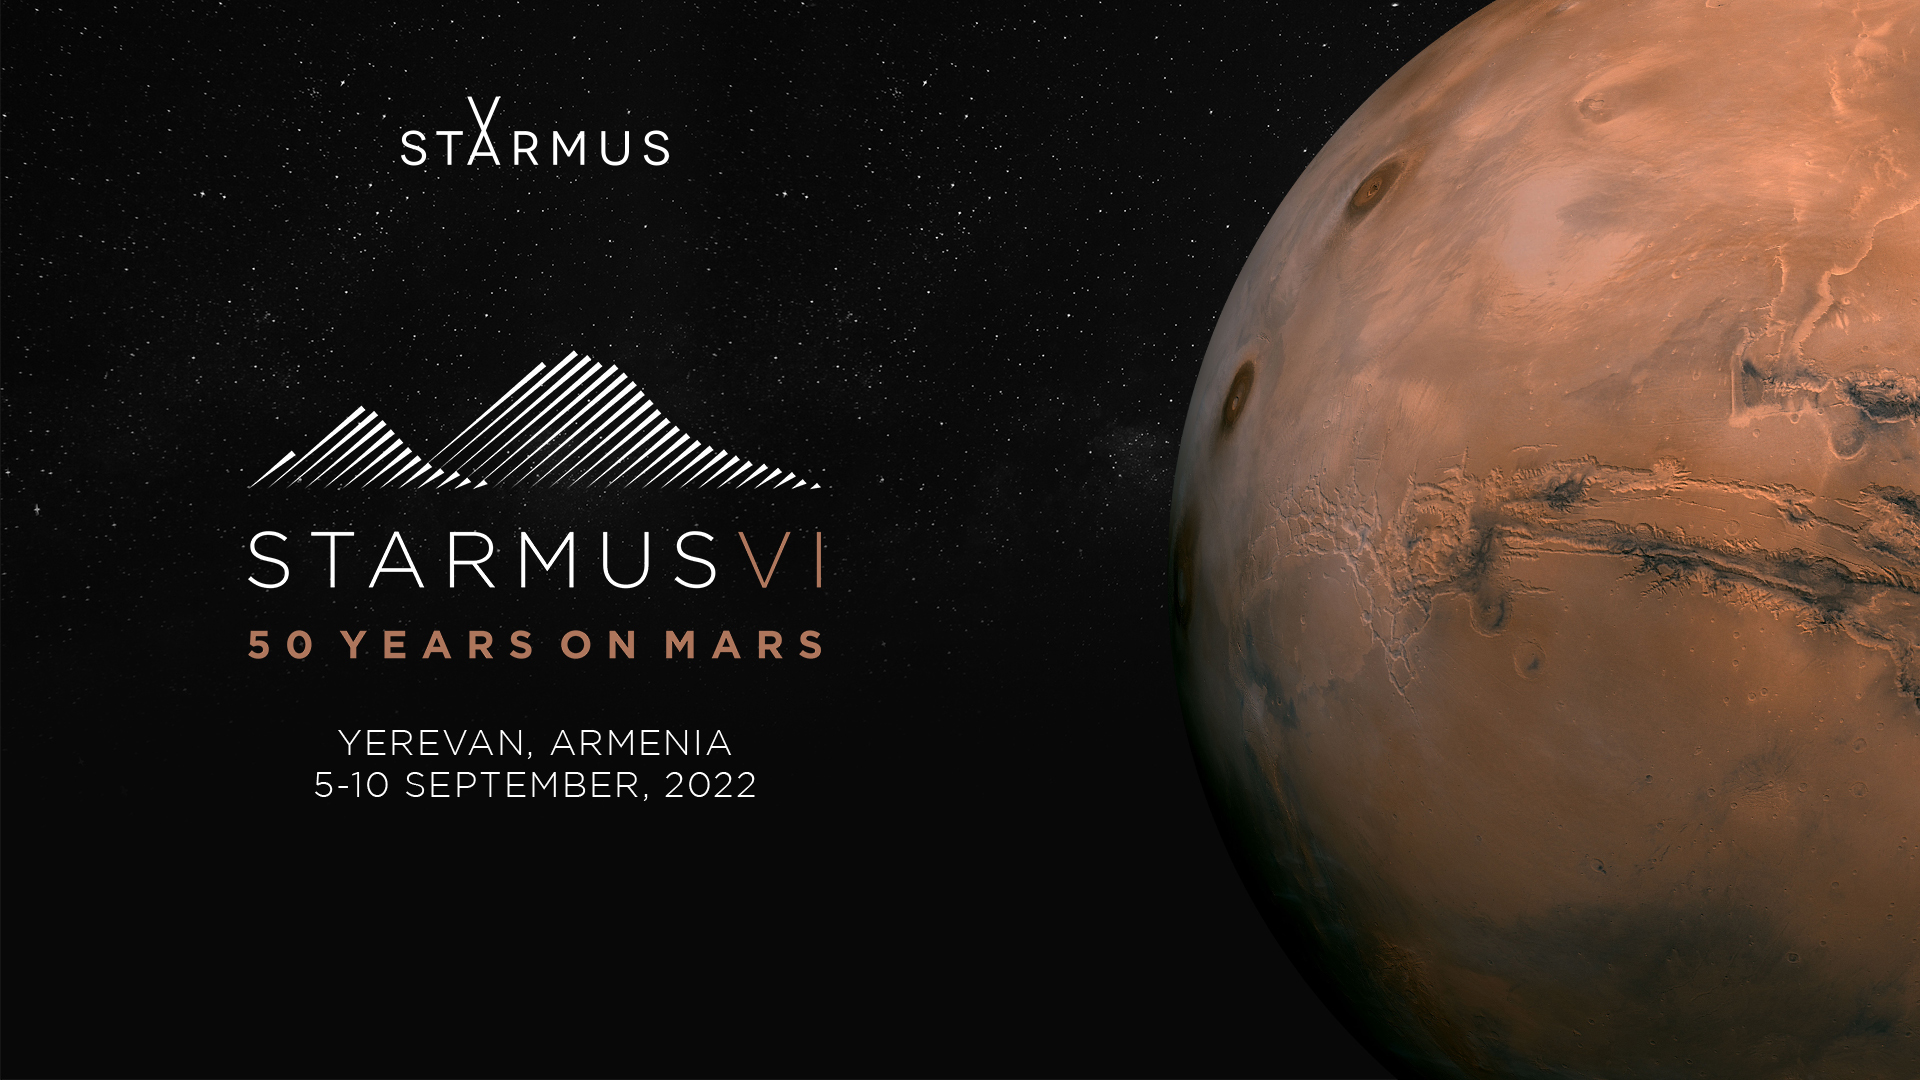

Starmus VI poster

The Starmus Festival is a combination of science, art and music that has featured presentations from astronauts, cosmonauts, Nobel Prize winners and other prominent figures from science, culture, the arts and music. The sixth Starmus will take place from 5 to 10 September 2022 in Yerevan, Armenia.

Credit: Starmus